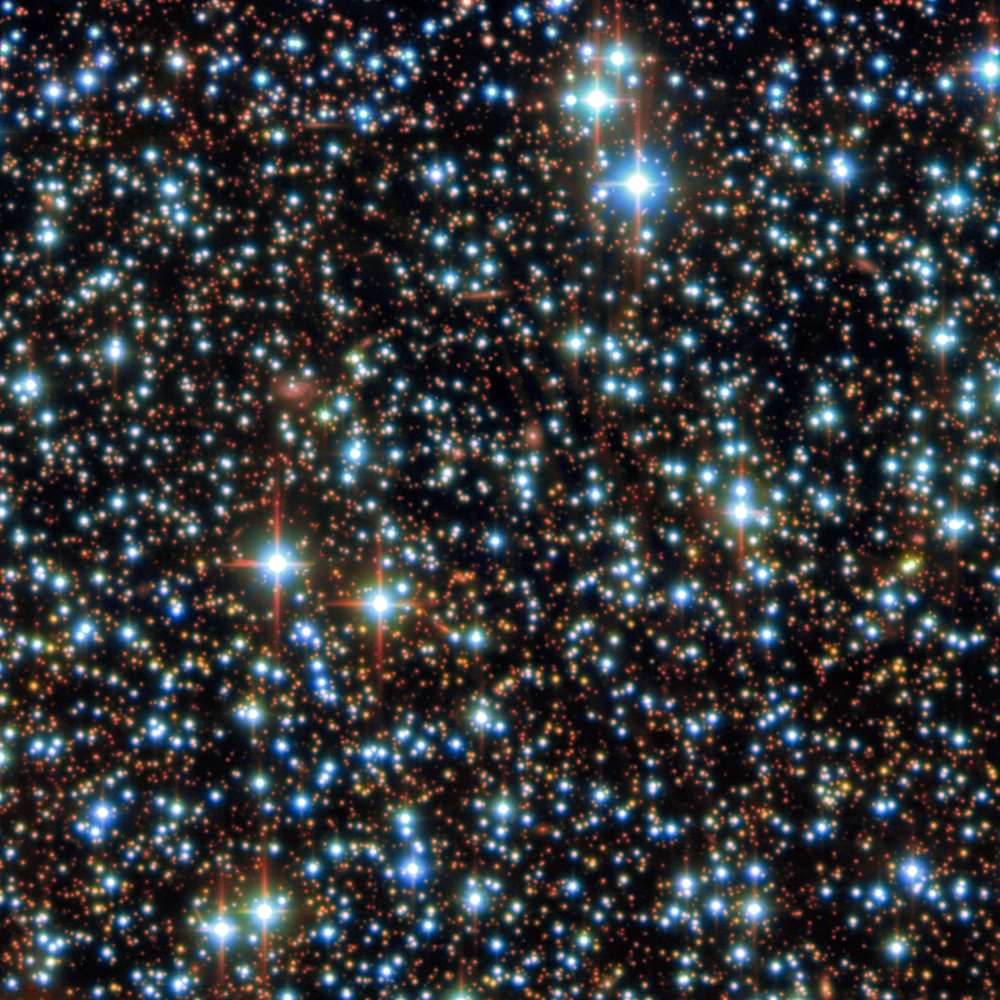

Field around GRB 250702B

The stellar field around the host galaxy of GRB 250702B — the longest gamma-ray burst that astronomers have ever observed. It comprises observations from the Gemini North telescope, one half of the International Gemini Observatory, funded in part by the U.S. National Science Foundation and operated by NSF NOIRLab, as well as the U.S. Department of Energy-fabricated Dark Energy Camera, mounted on the NSF Víctor M. Blanco 4-meter Telescope at Cerro Tololo Inter-American Observatory, a Program of NSF NOIRLab.

The DECam data were acquired on 3 July 2025. The Gemini North data were acquired on 20 July 2025.

Credit: International Gemini Observatory/CTIO/NOIRLab/DOE/NSF/AURAImage processing: J. Miller (International Gemini Observatory/NSF NOIRLab), M. Zamani & D. de Martin (NSF NOIRLab)